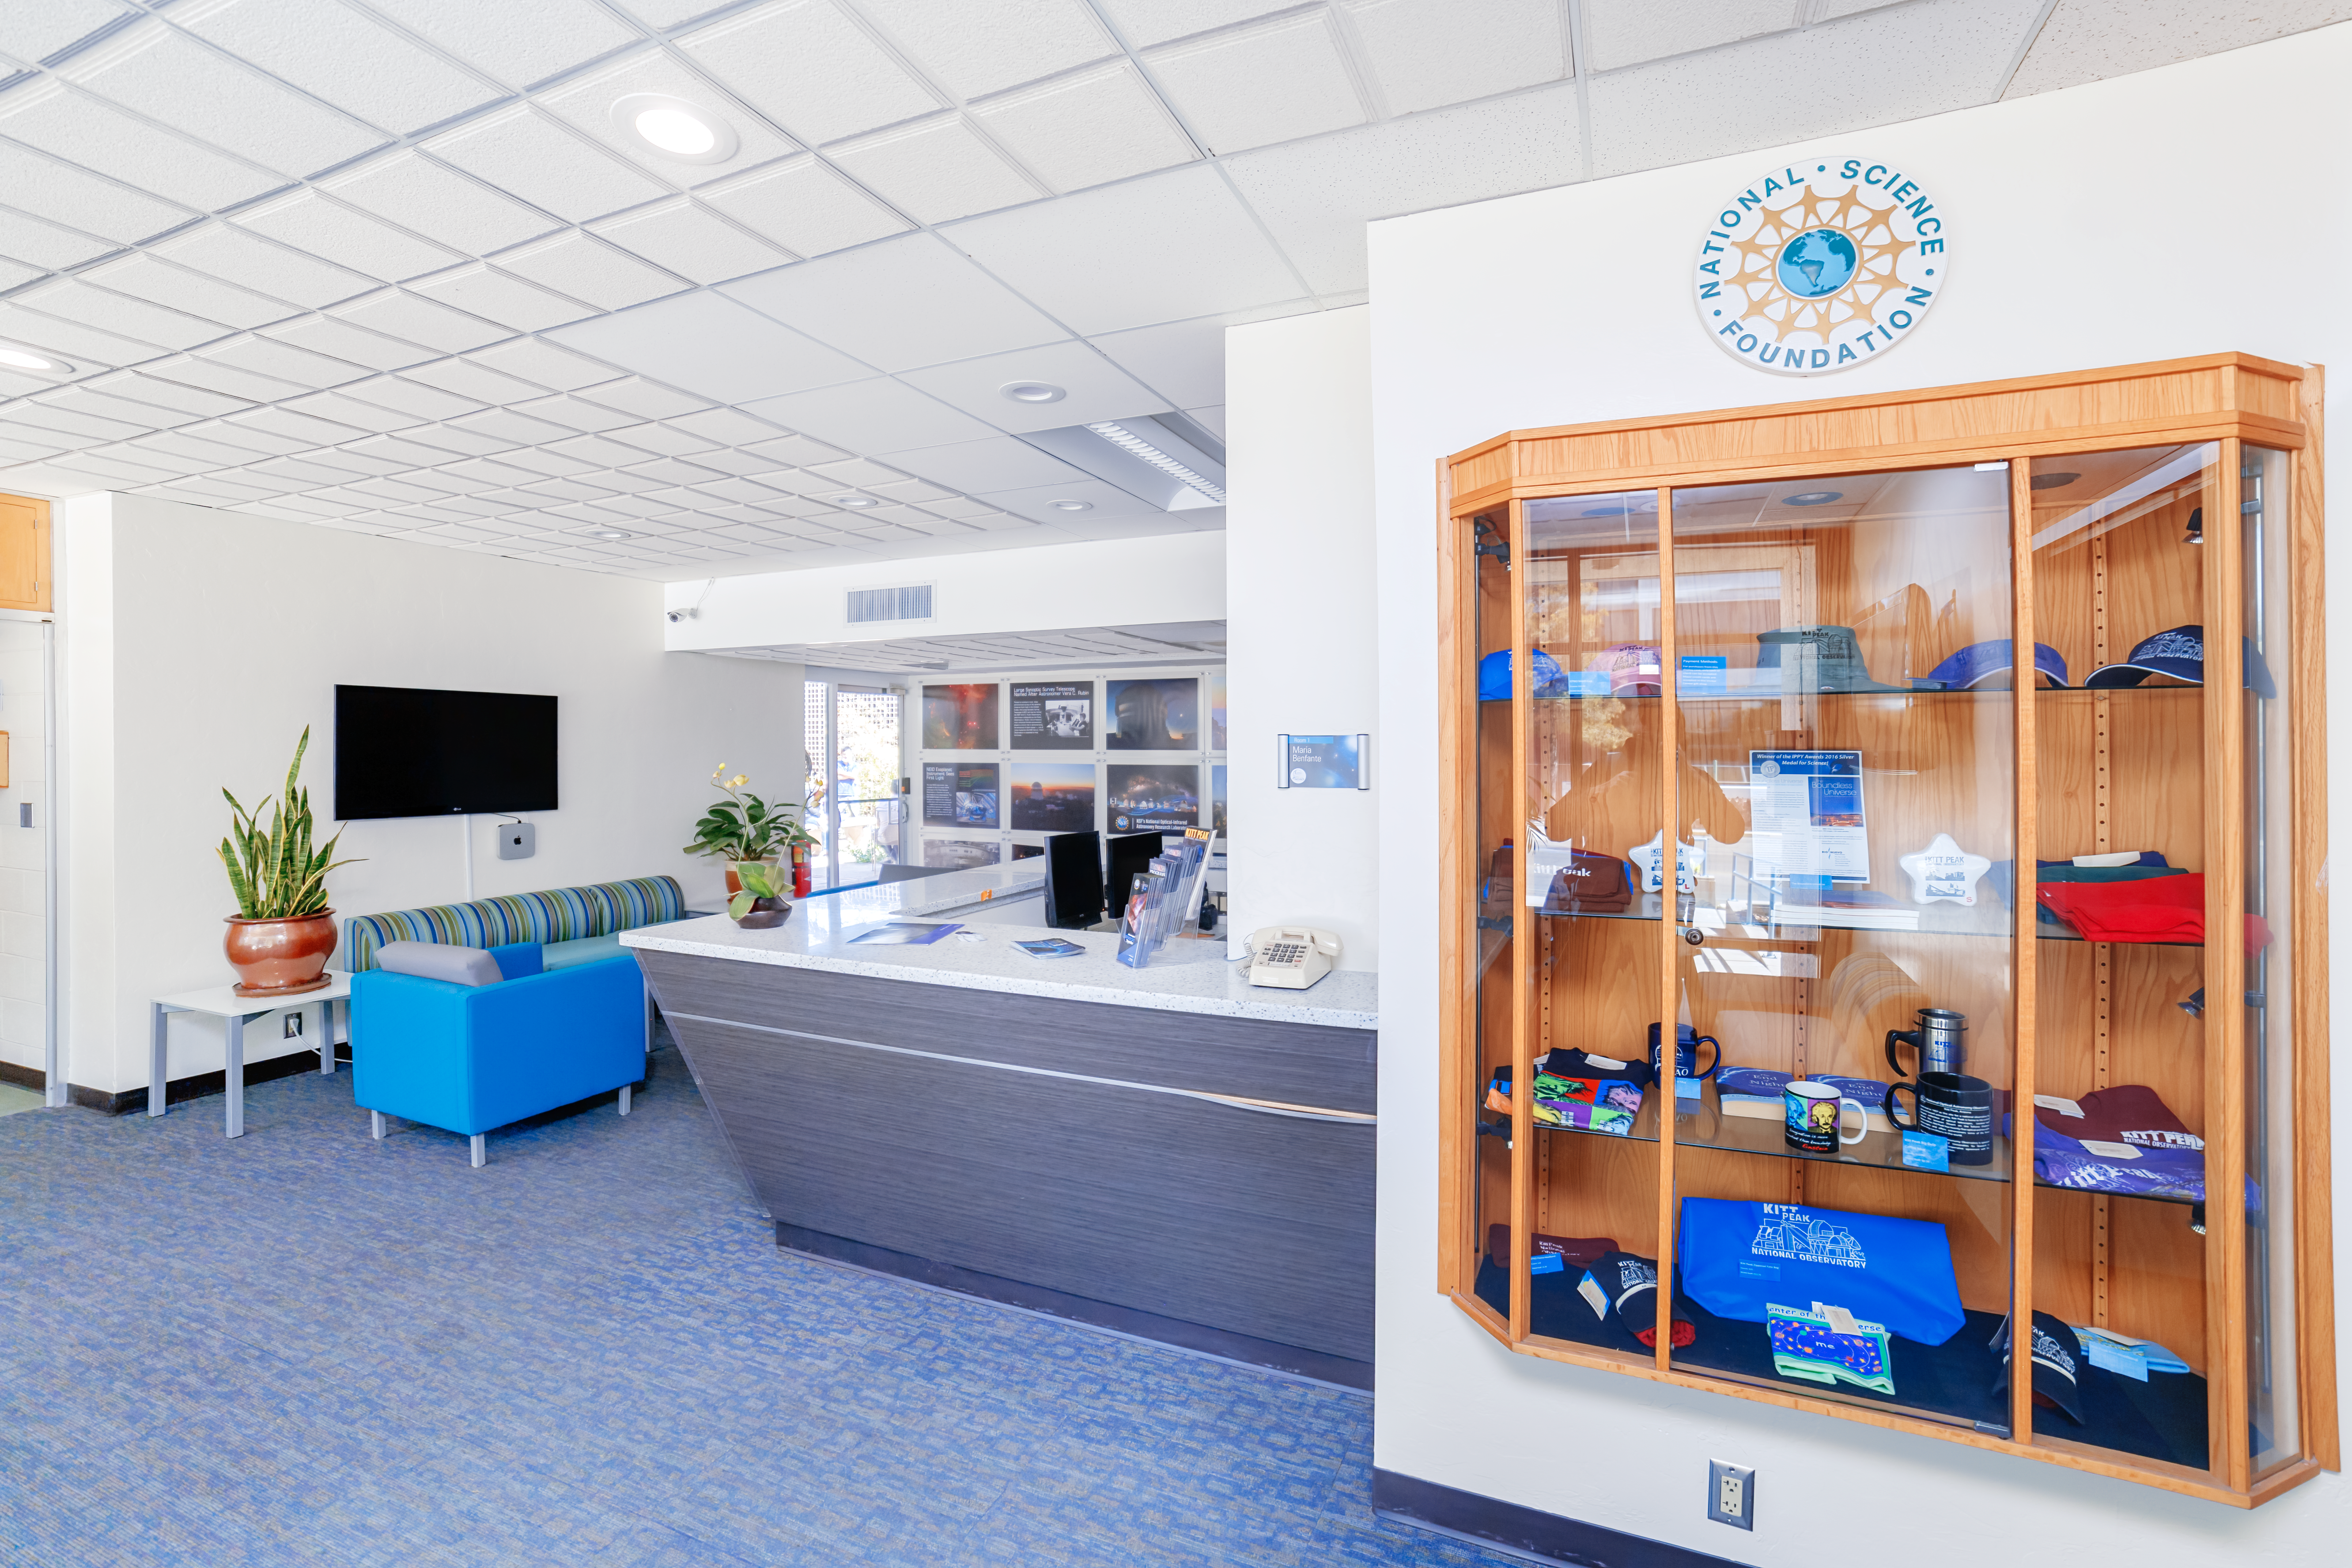

NOIRLab HQ Front Desk

The front desk at NOIRLab Headquarters in Tucson, Arizona.

( Formerly known as NOAO. )

Credit: NOIRLab/NSF/AURA/P. Horálek